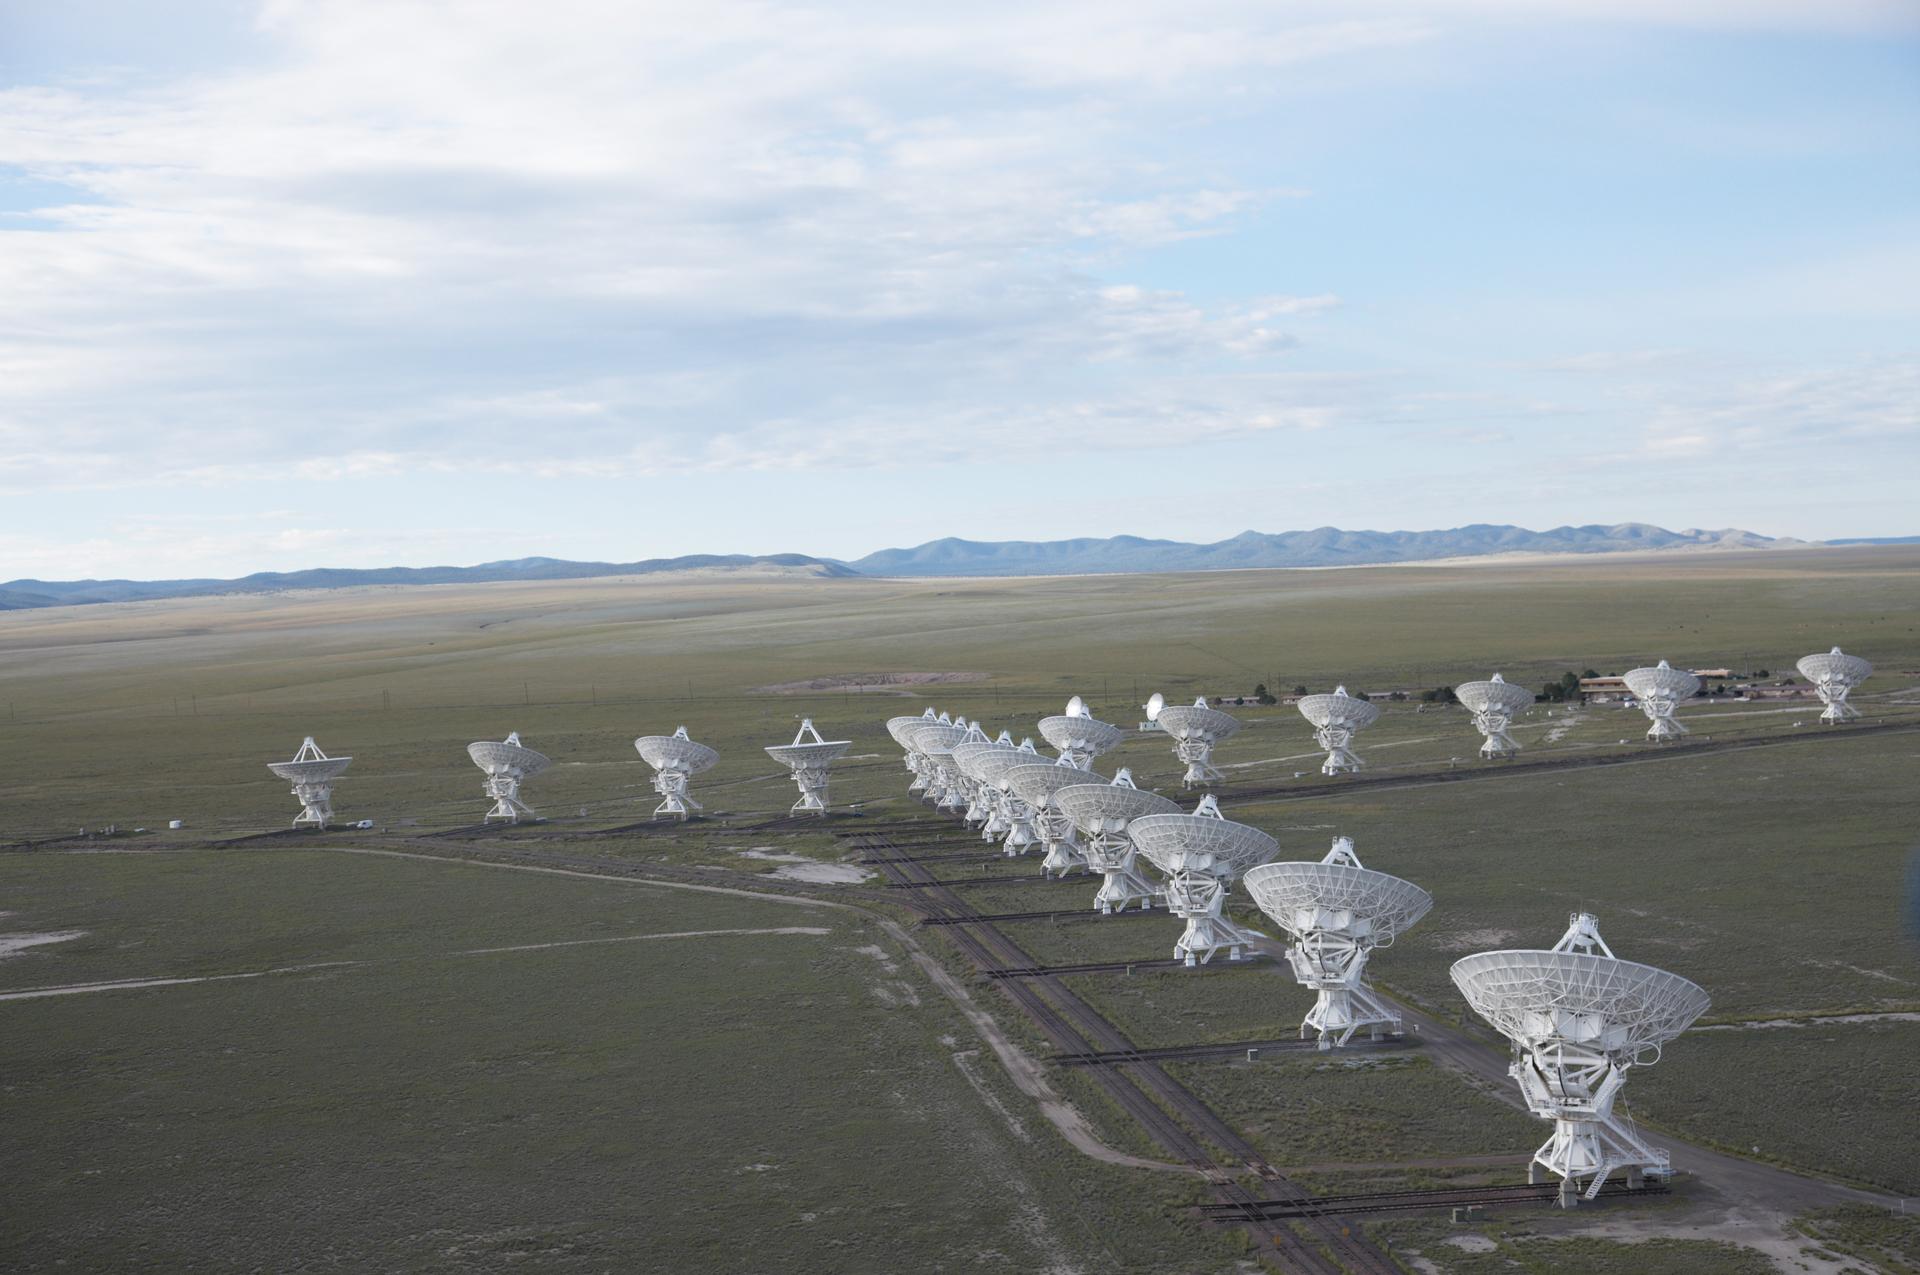

Flying Over the VLA Wye

Looking like toys, the Very Large Array fits into this aerial shot taken over the Plains of San Agustin in New Mexico.

Credit: NRAO/AUI/NSF